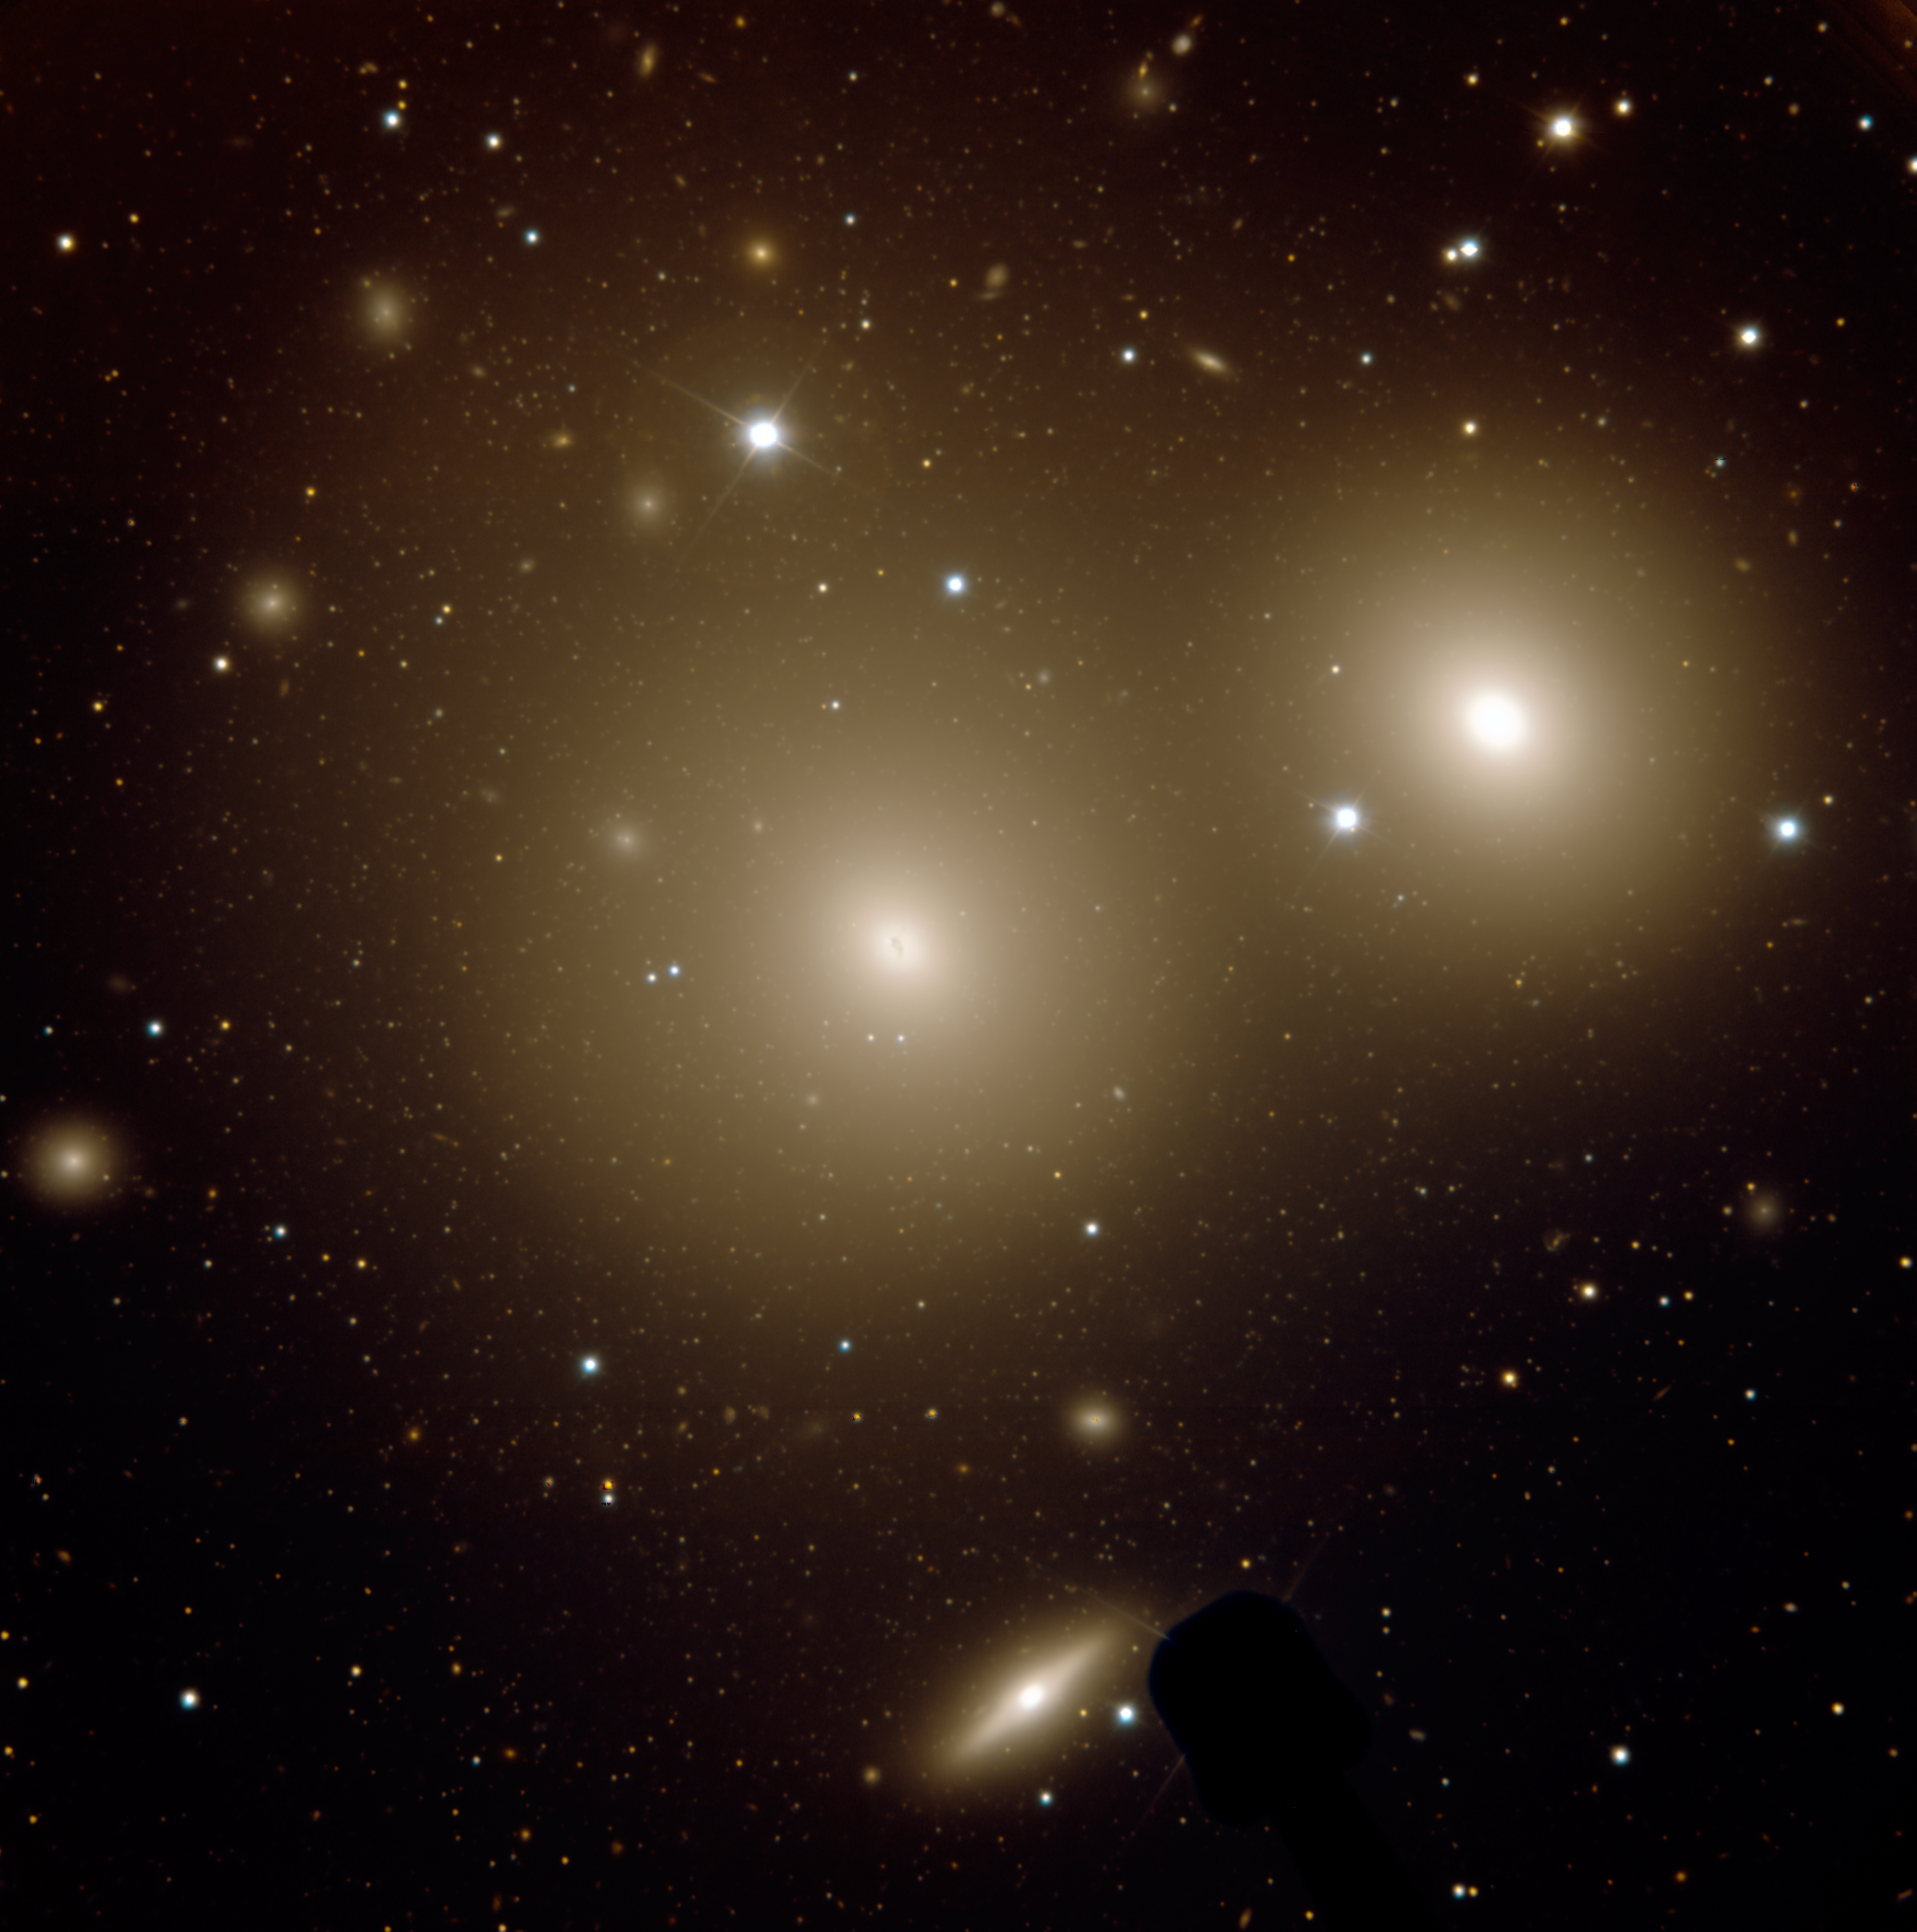

NGC 3311

NGC 3311 (center) and its nearest neighbor, NGC 3309. The thousands of globular clusters surrounding NGC 3311 comprise the richest system of this type ever observed.

Credit: International Gemini Observatory